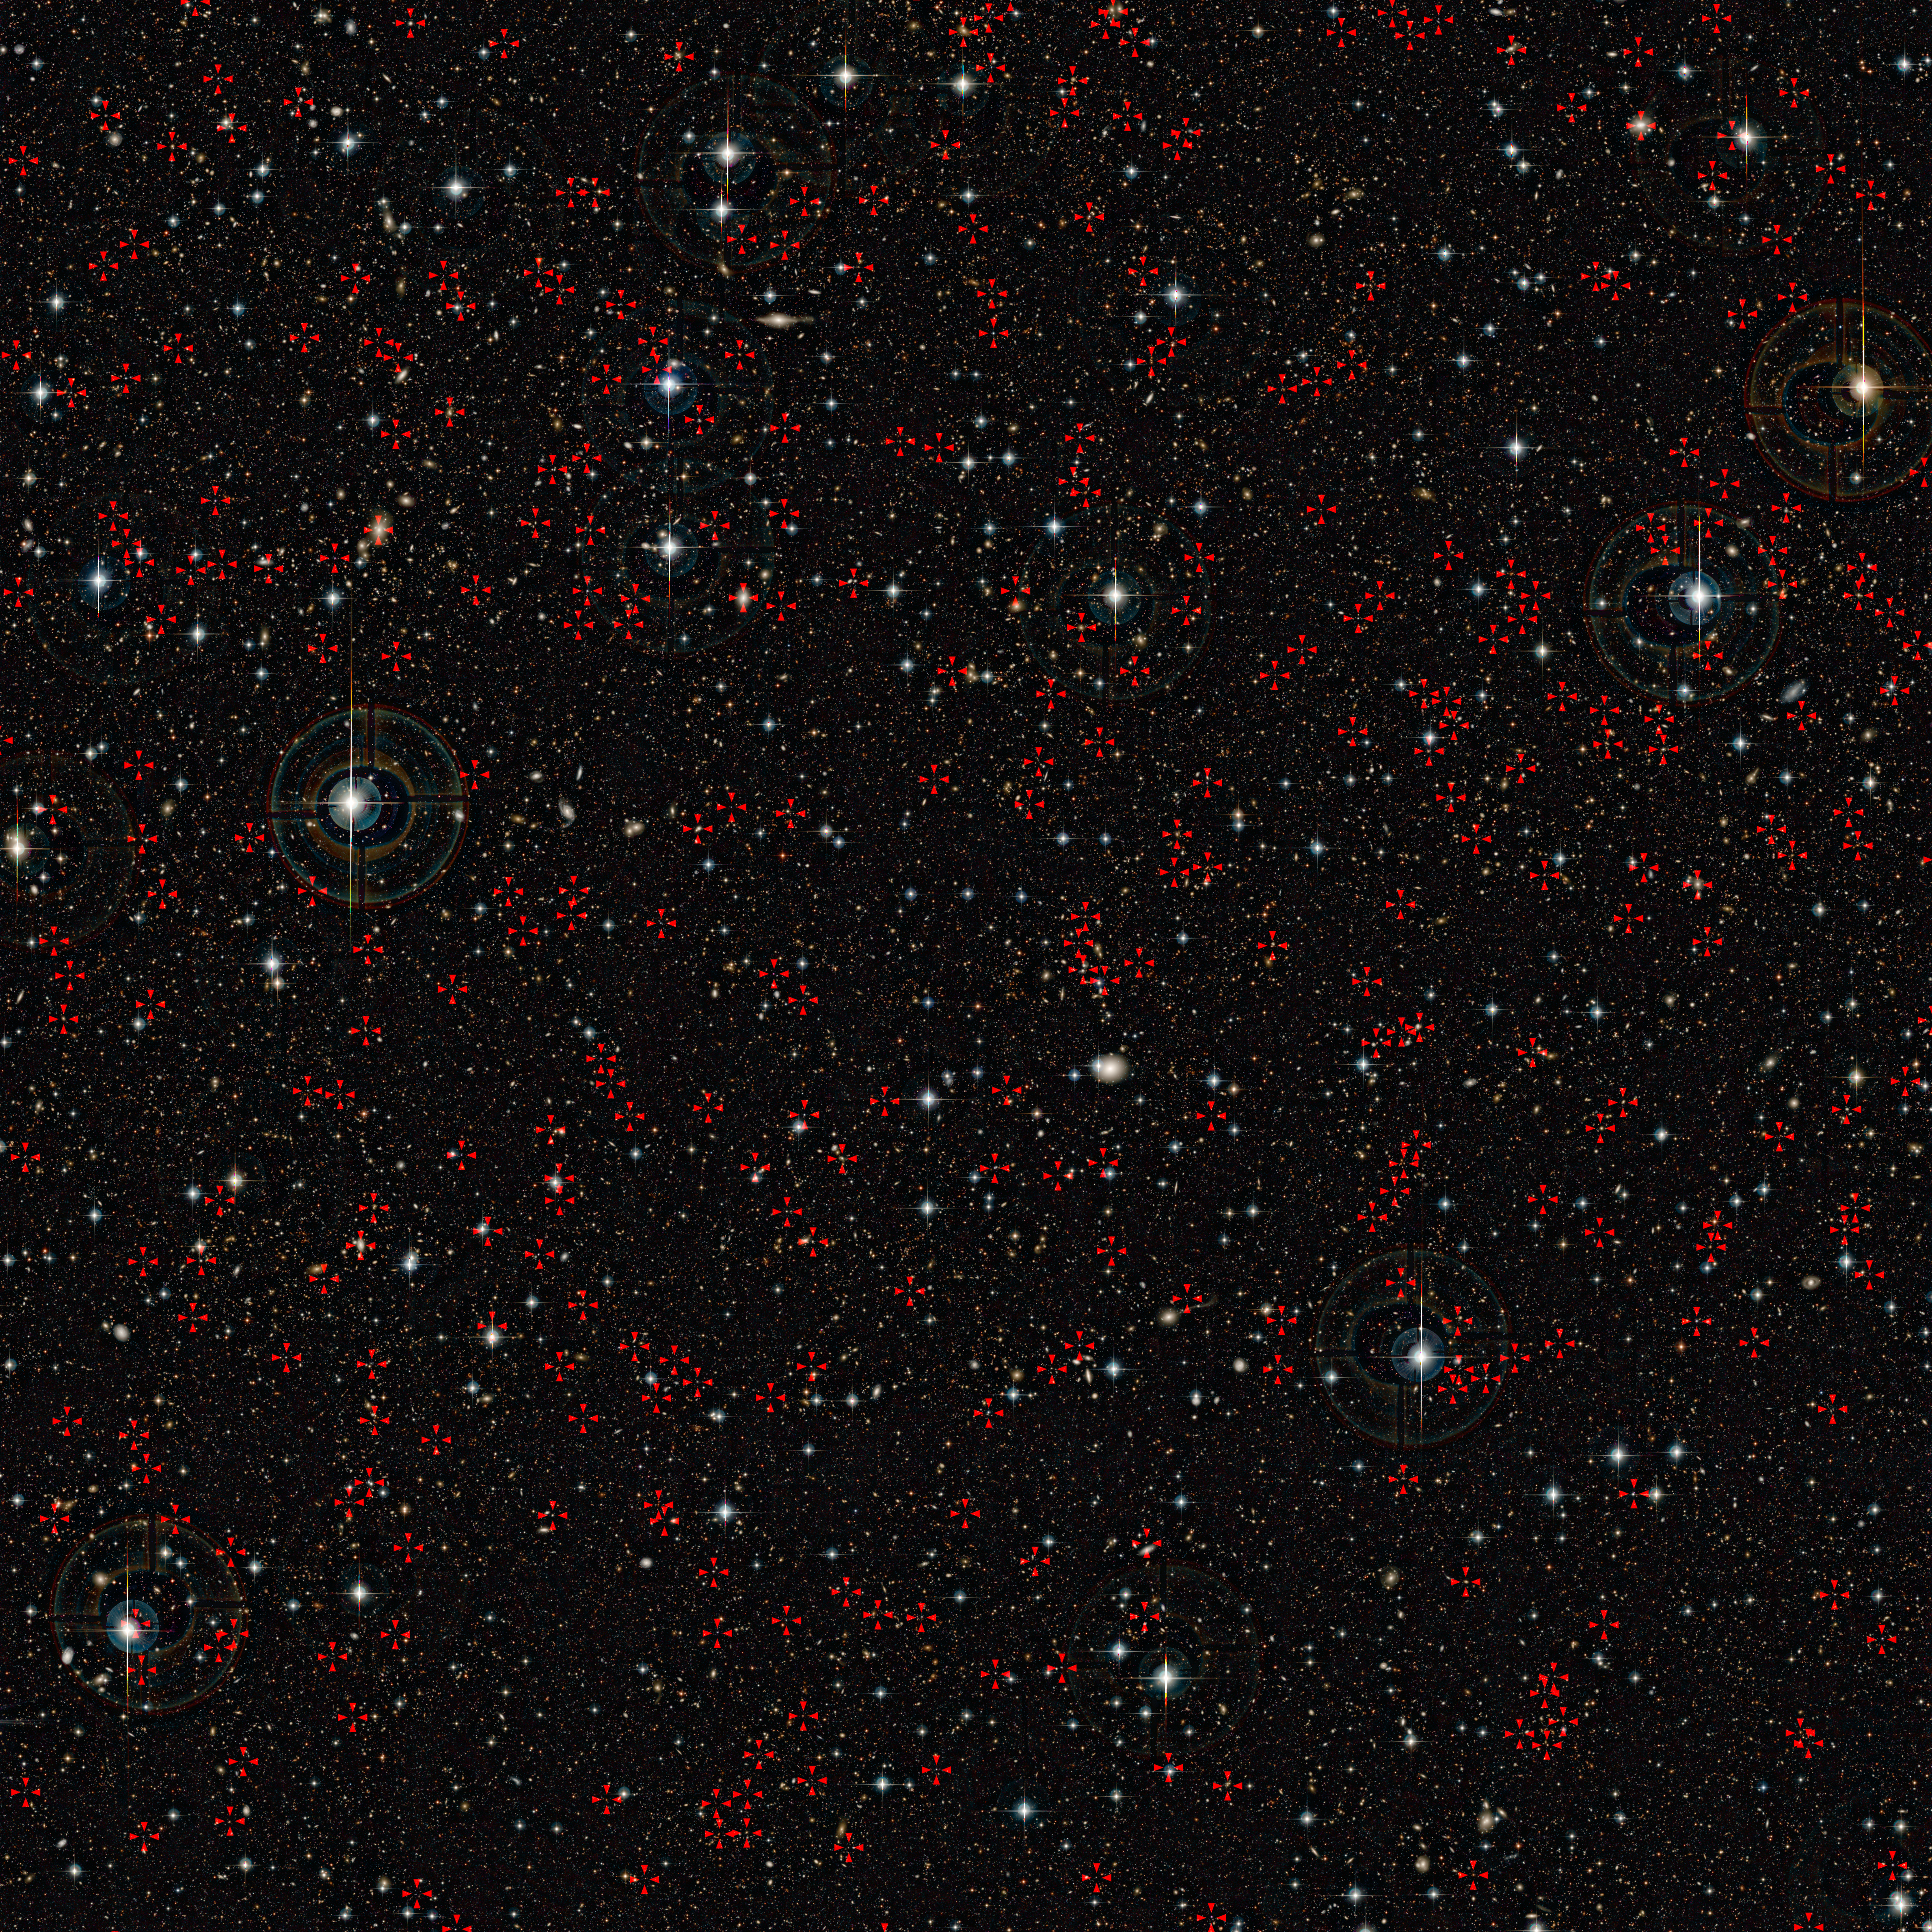

The COSMOS field

This very deep image shows the COSMOS field imaged by the Canada France Hawaii Telescope (CFHT). Huge numbers of very faint galaxies are visible. A new study of this field, combining data from ESO’s Very Large Telescope and ESA’s XMM-Newton X-ray space observatory has turned up a big surprise. Most of the huge black holes in the centres of active galaxies in the past 11 billion years were not turned on by mergers between galaxies, as had been previously thought. Some of the active galaxies with supermassive black holes at their centres that were used in the new study are marked with red crosses on this picture.

Credit: CFHT/IAP/Terapix/CNRS/ESO